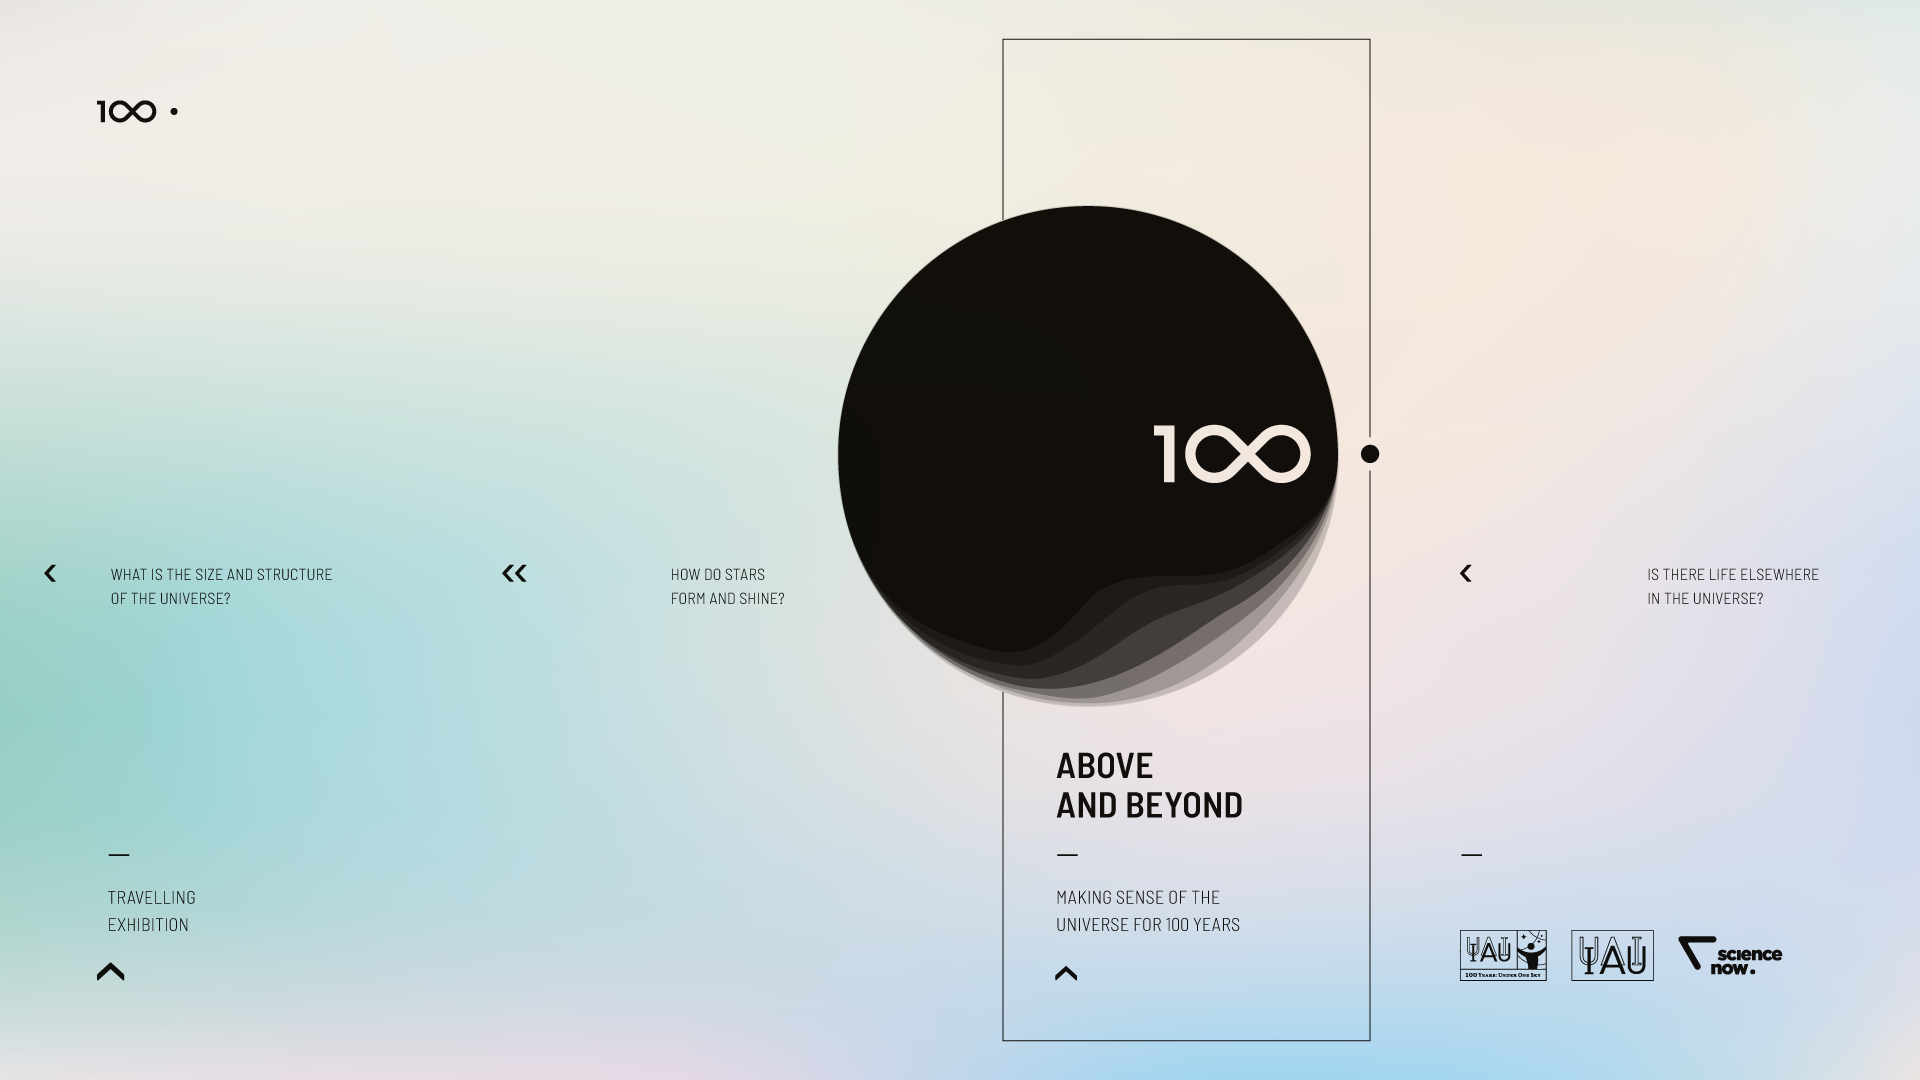

IAU 100th Anniversary Open-source Exhibition Premieres in Vienna

The Above and Beyond open-source exhibition was launched at the International Astronomical Union (IAU) General Assembly in Vienna, Austria. The exhibition — commissioned within the framework of the IAU 100th anniversary celebrations — showcases some of the most significant and surprising astronomical breakthroughs that have shaped science, technology and culture over the last century. Designed in the spirit of open science, it is available as a travelling exhibition, touring major European cities in 2018 and 2019.

Credit: IAU